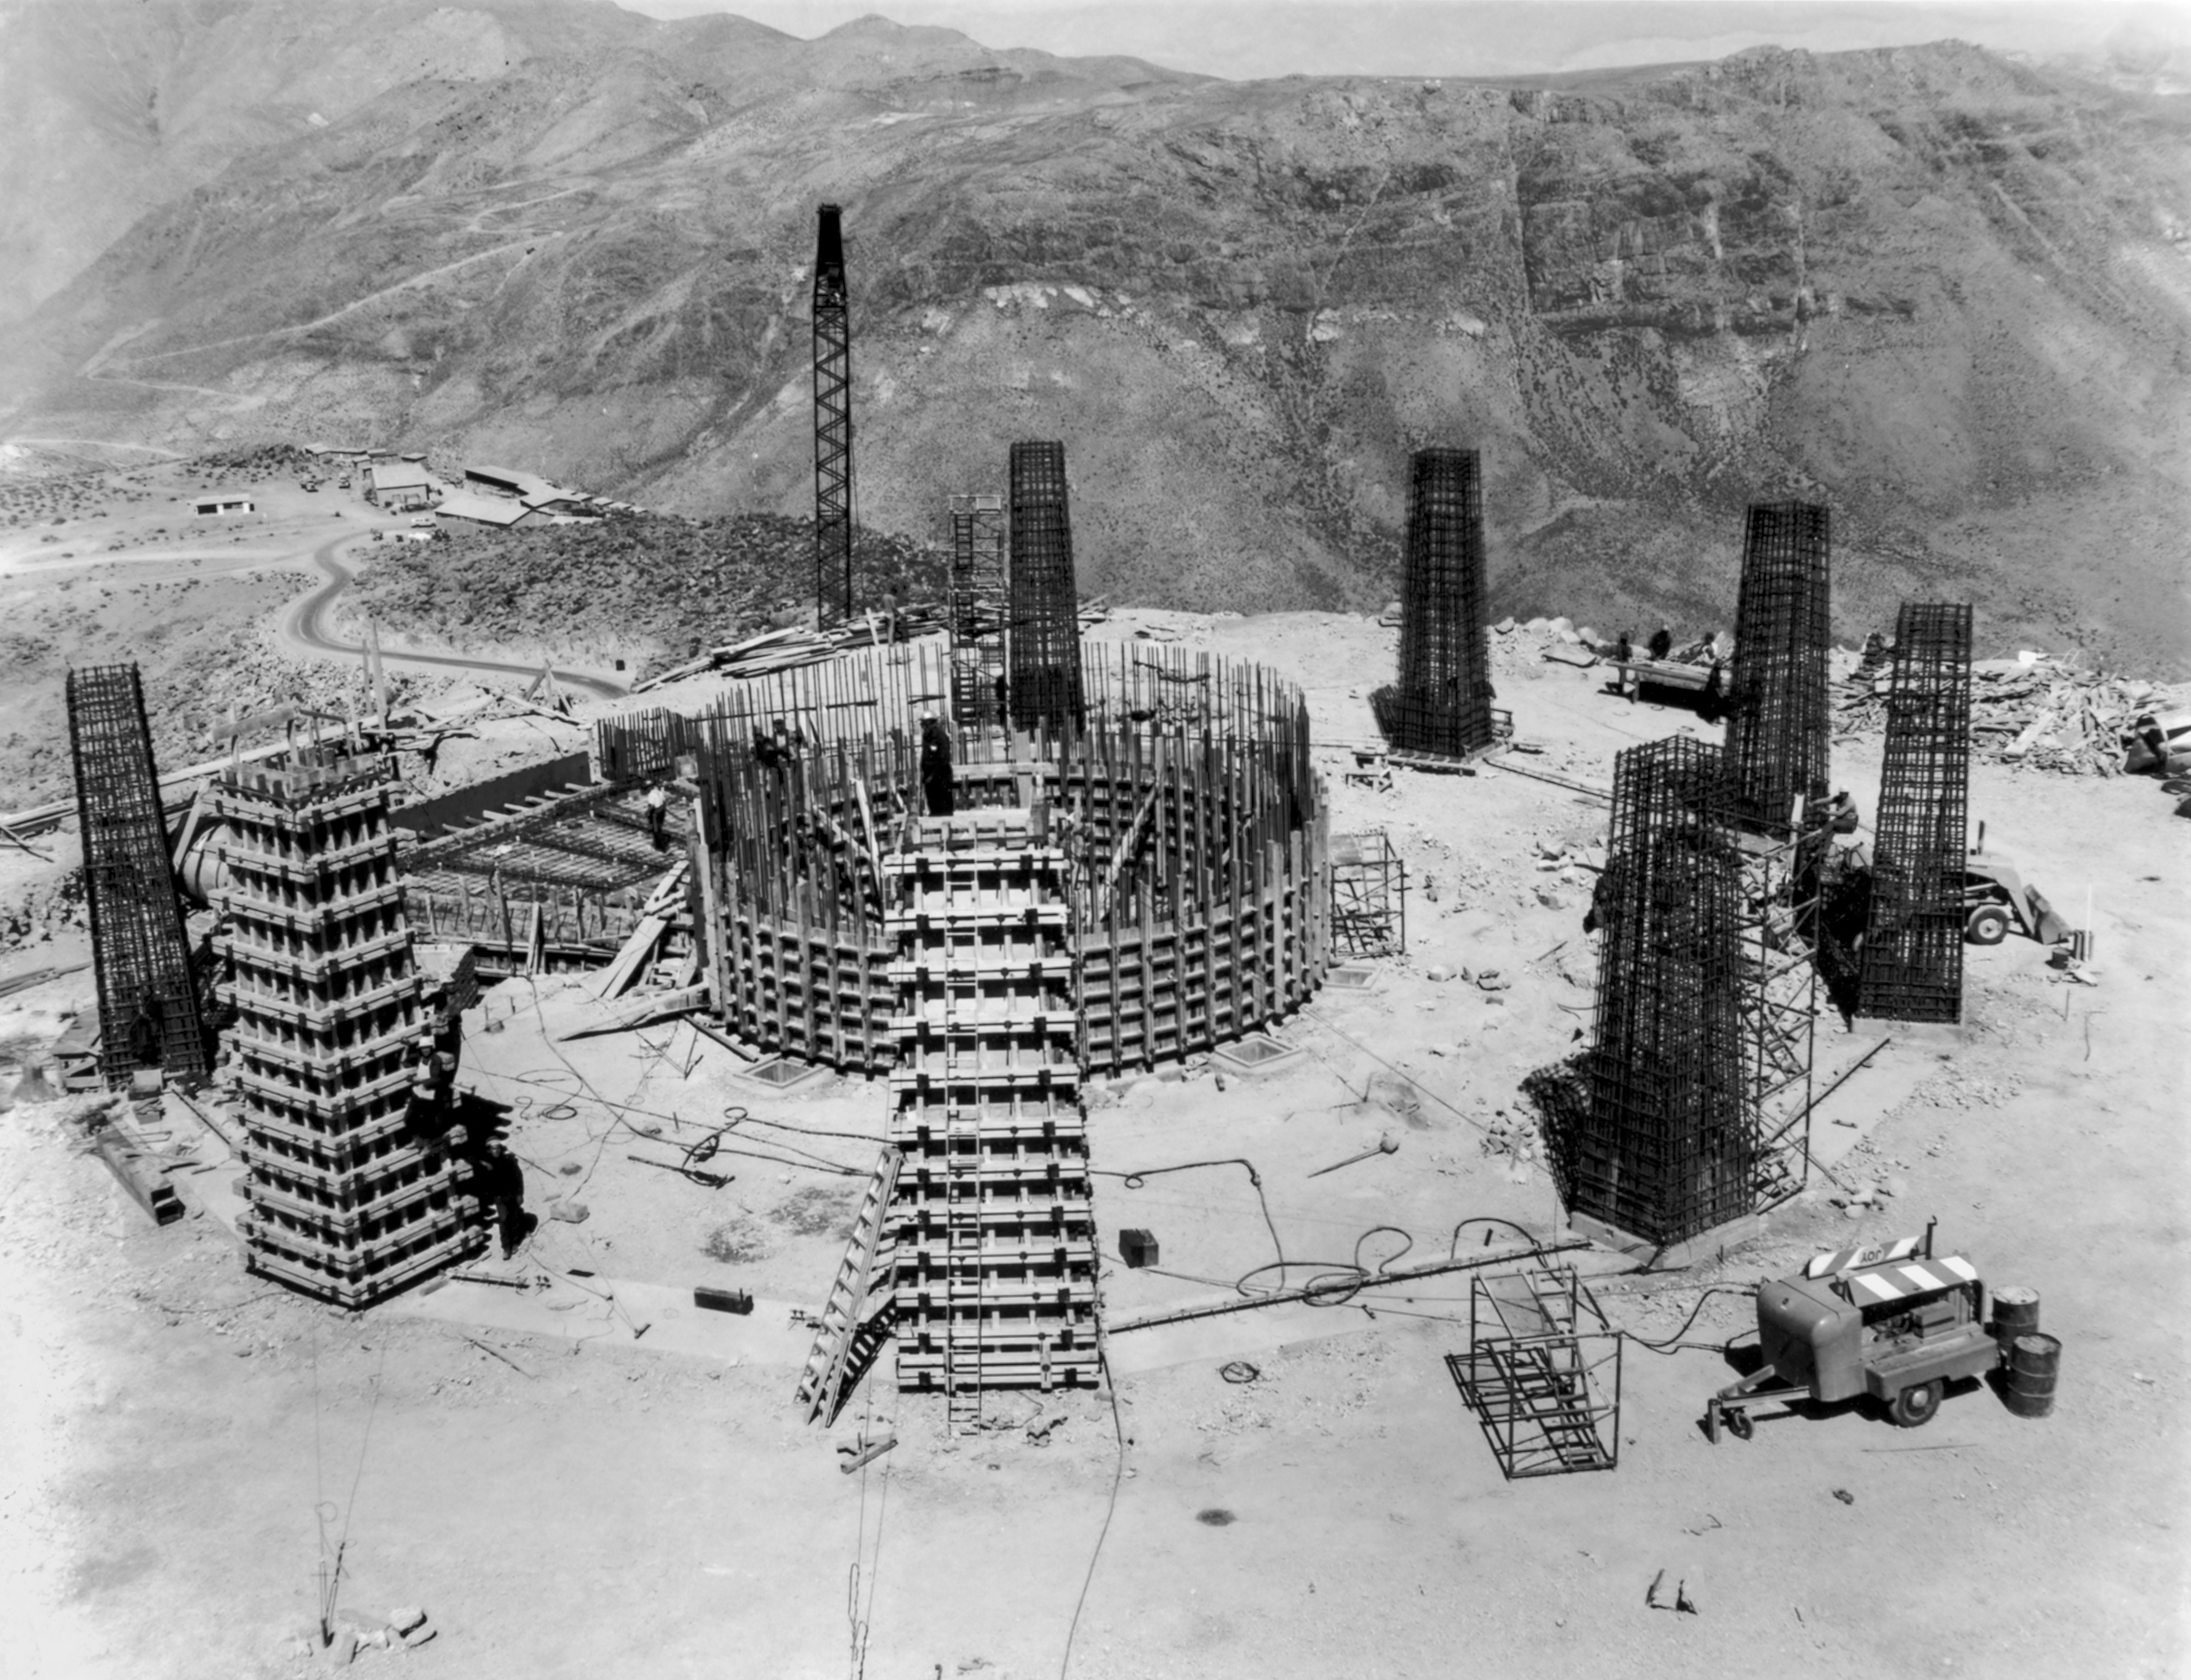

CTIO History - Construction on Víctor M. Blanco 4-meter Telescope

A historical photo of the construction of the Víctor M. Blanco 4-meter Telescope at Cerro Tololo Inter-American Observatory (CTIO), a Program of NSF NOIRLab, in Chile.

This image is part of NSF NOIRLab’s historical archives.

Credit: CTIO/NOIRLab/NSF/AURA/R. González